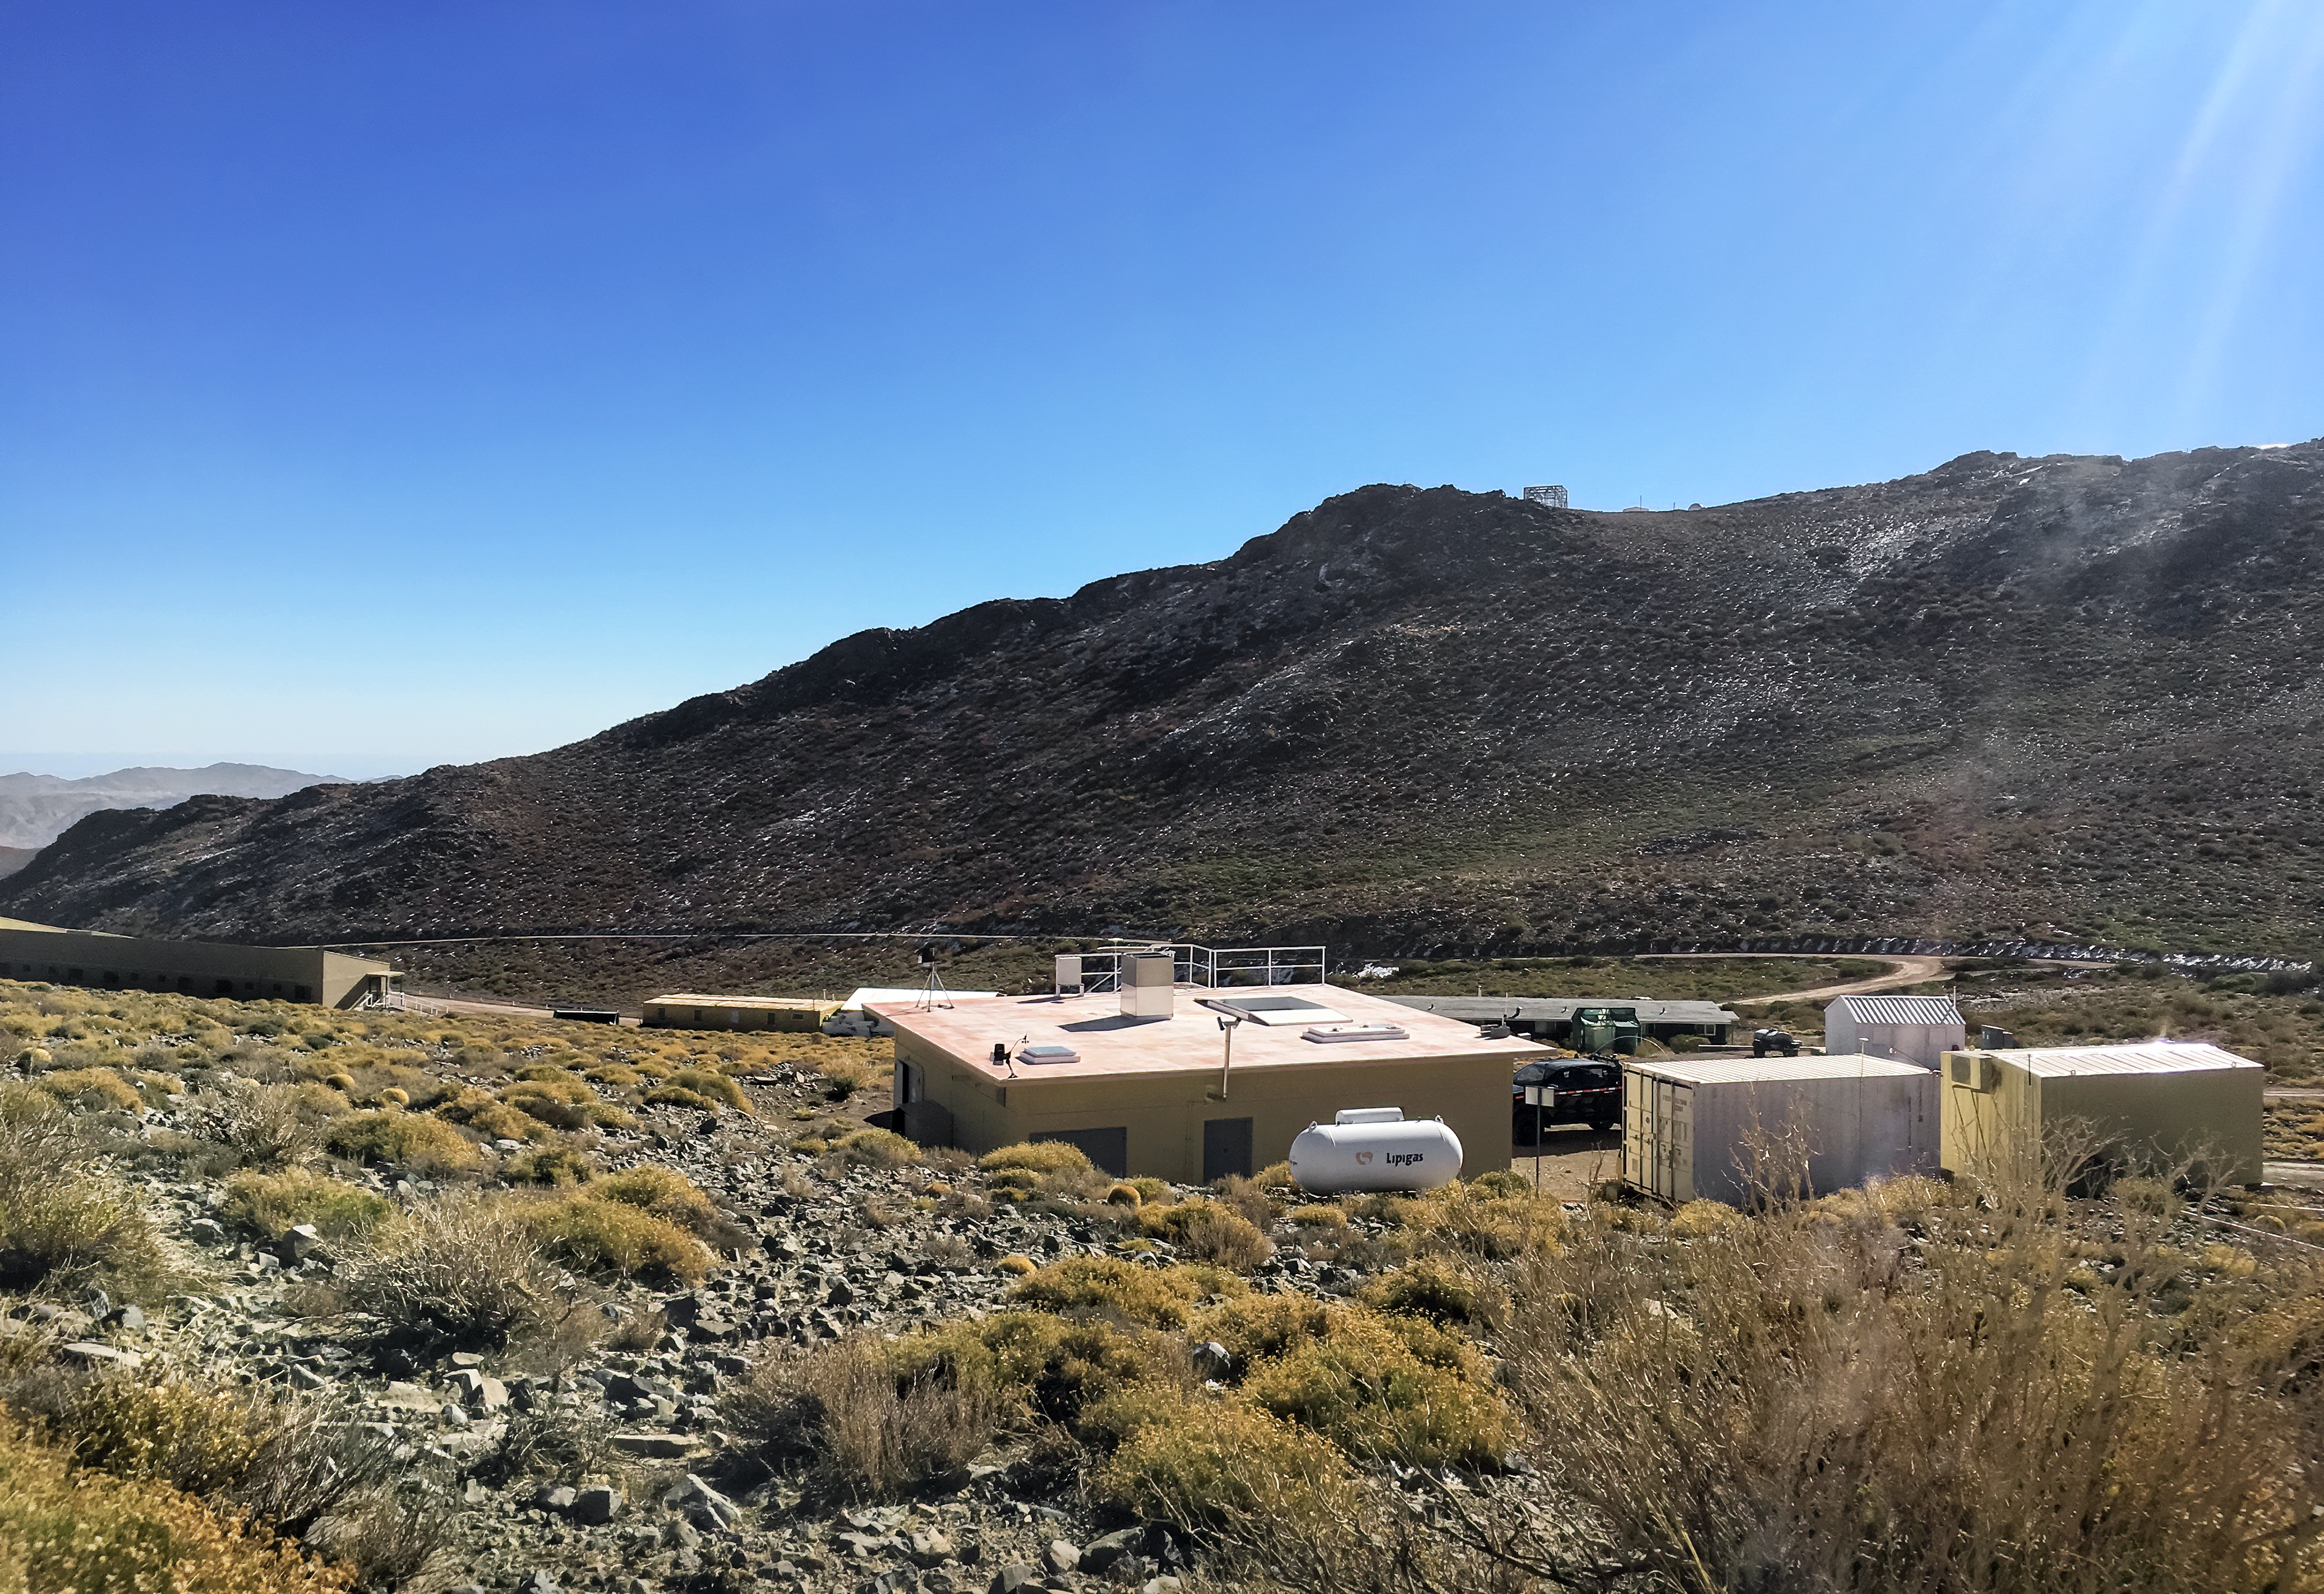

Andes Lidar Observatory

The Andes Lidar Observatory is located on Cerro Pachón in Chile.

Credit: CTIO/NOIRLab/NSF/AURA